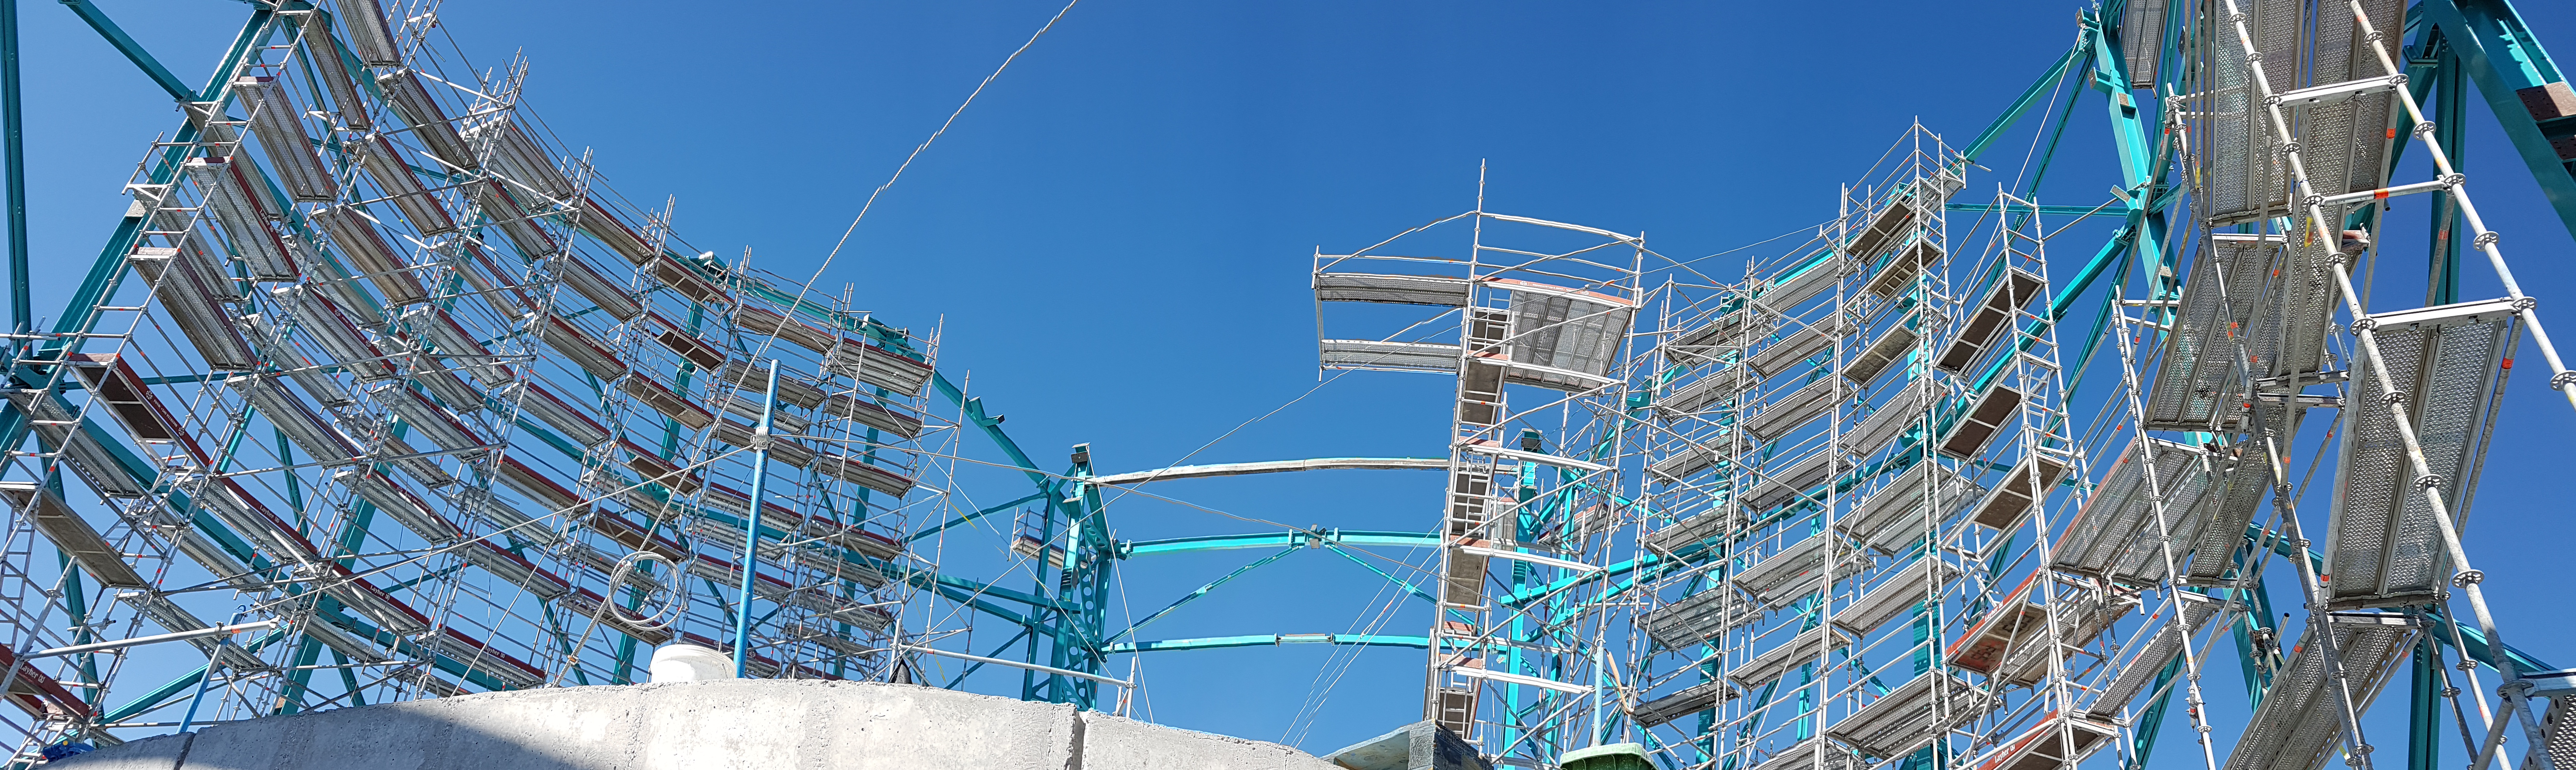

Weekly Construction Photos

Dome Scaffolding Status, August 2018.

Credit: Rubin Observatory/NSF/AURA